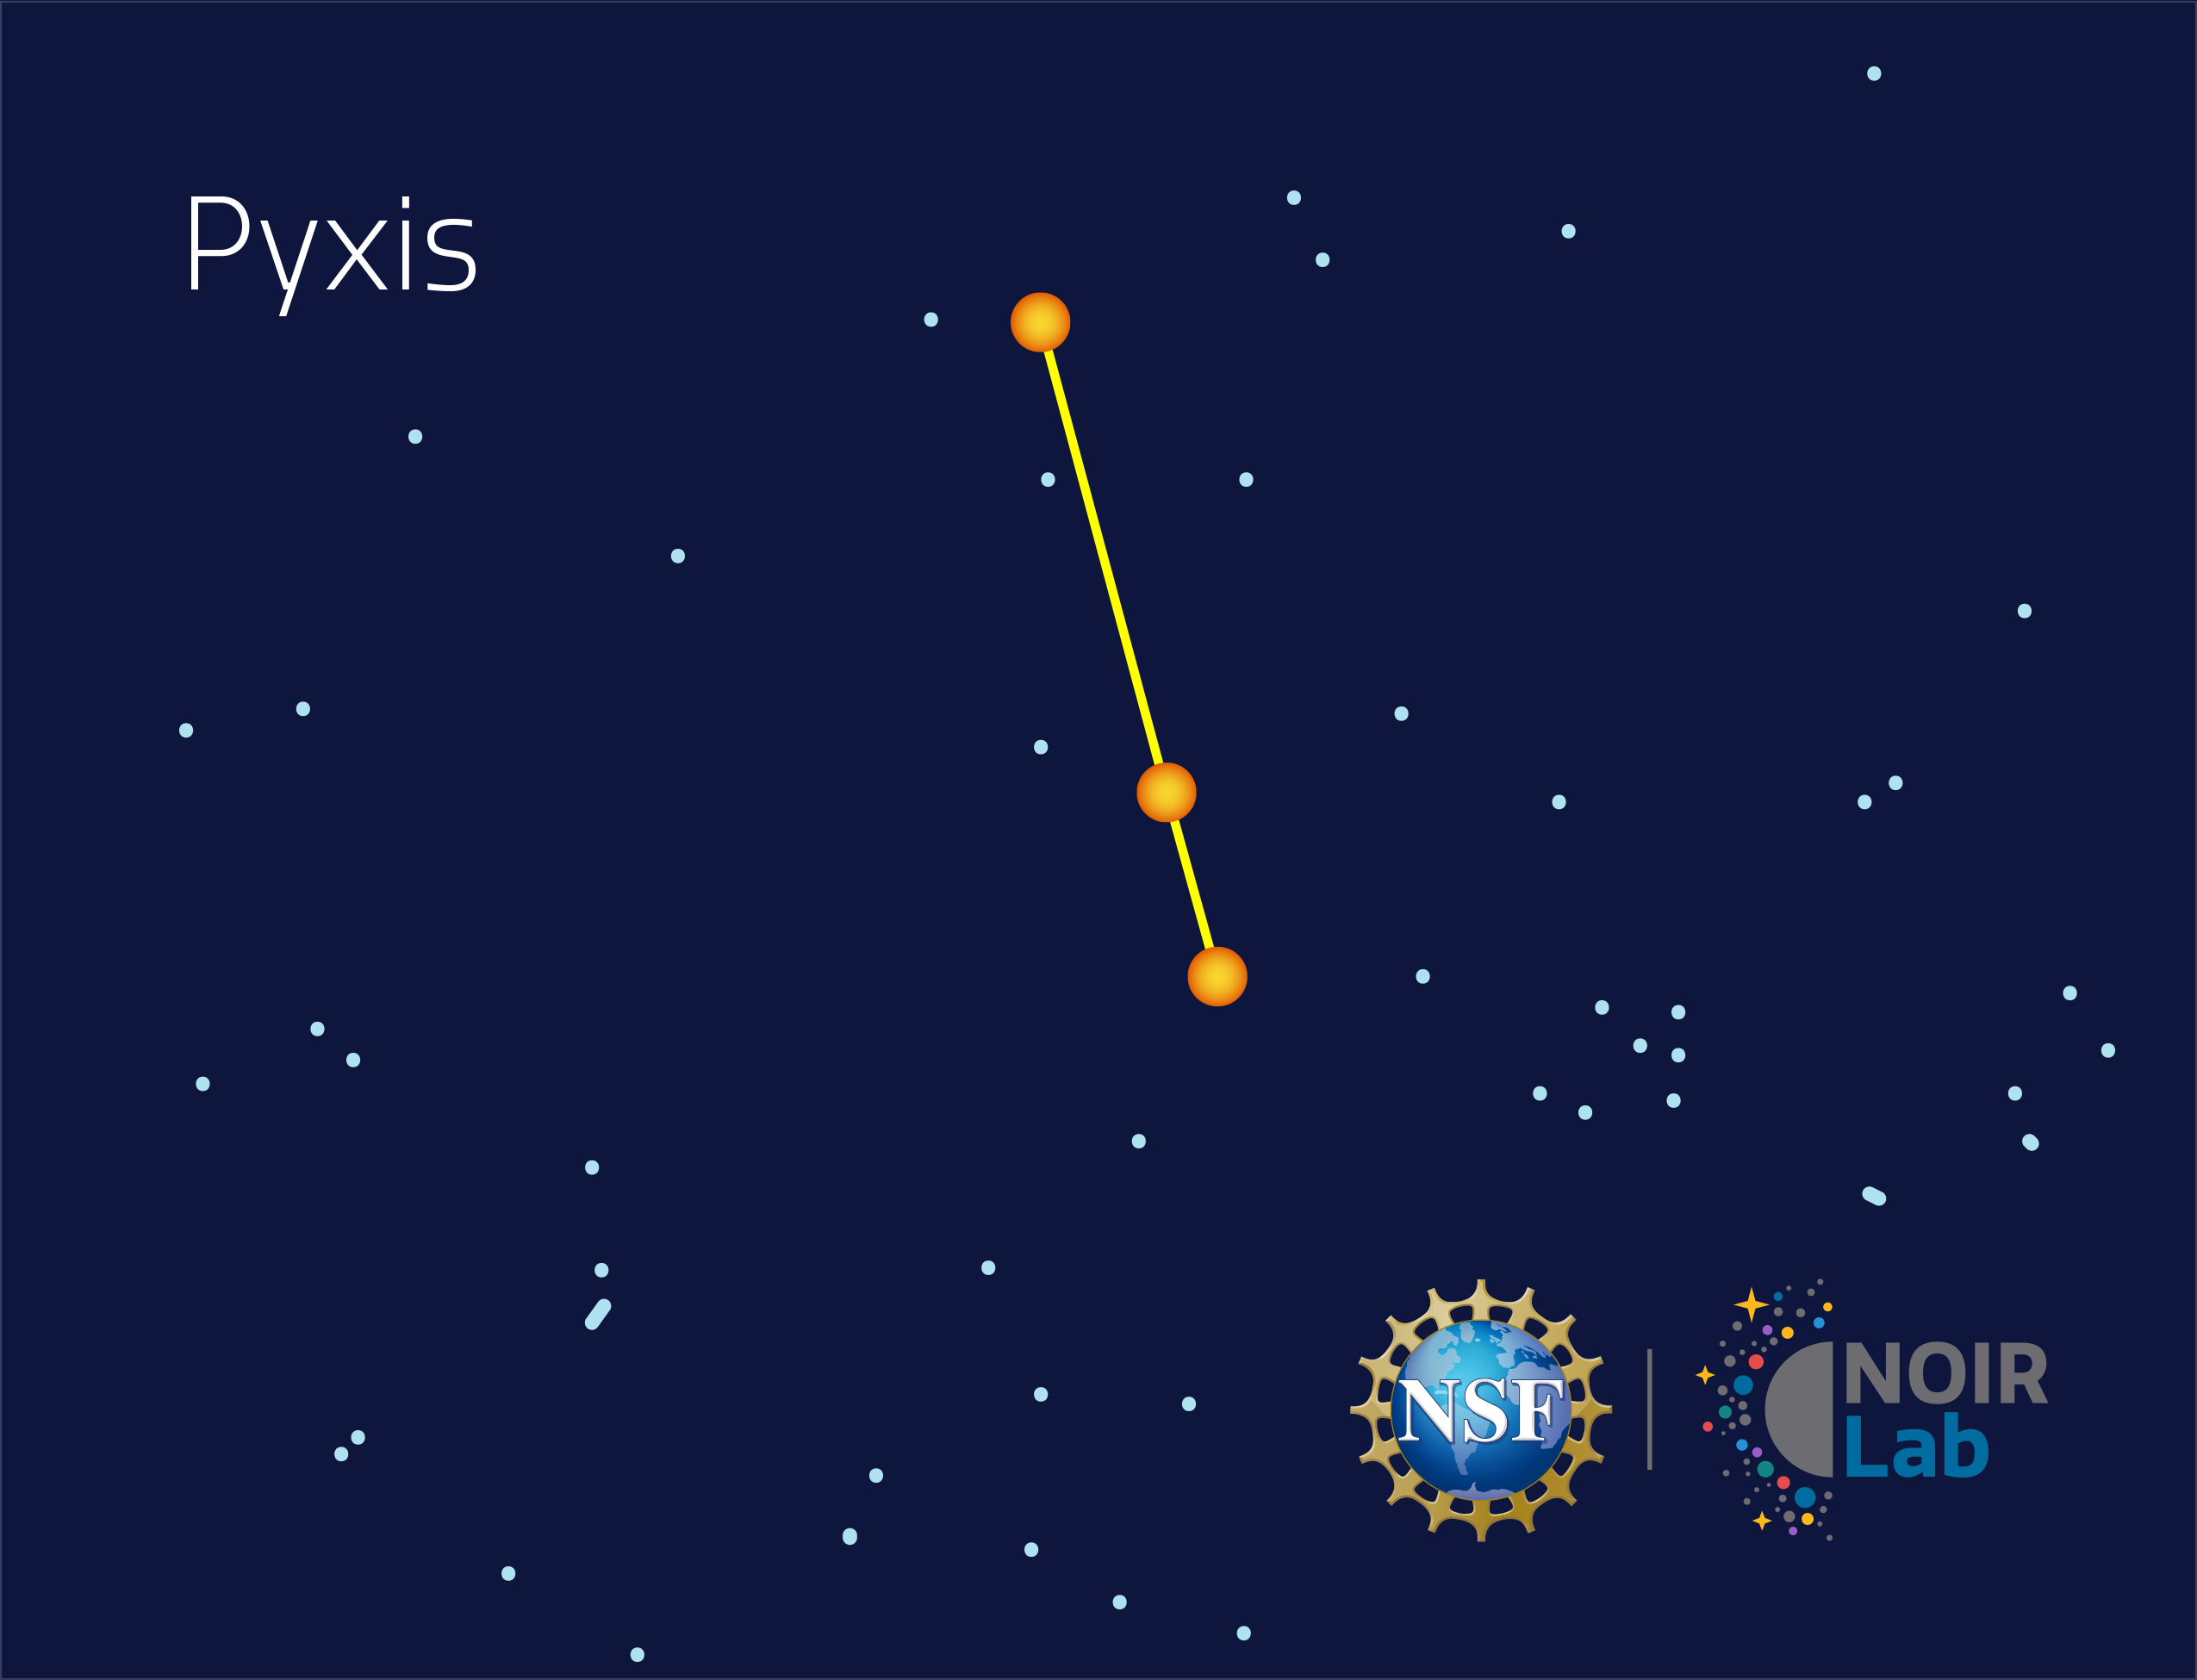

Pyxis

Credit: NOIRLab